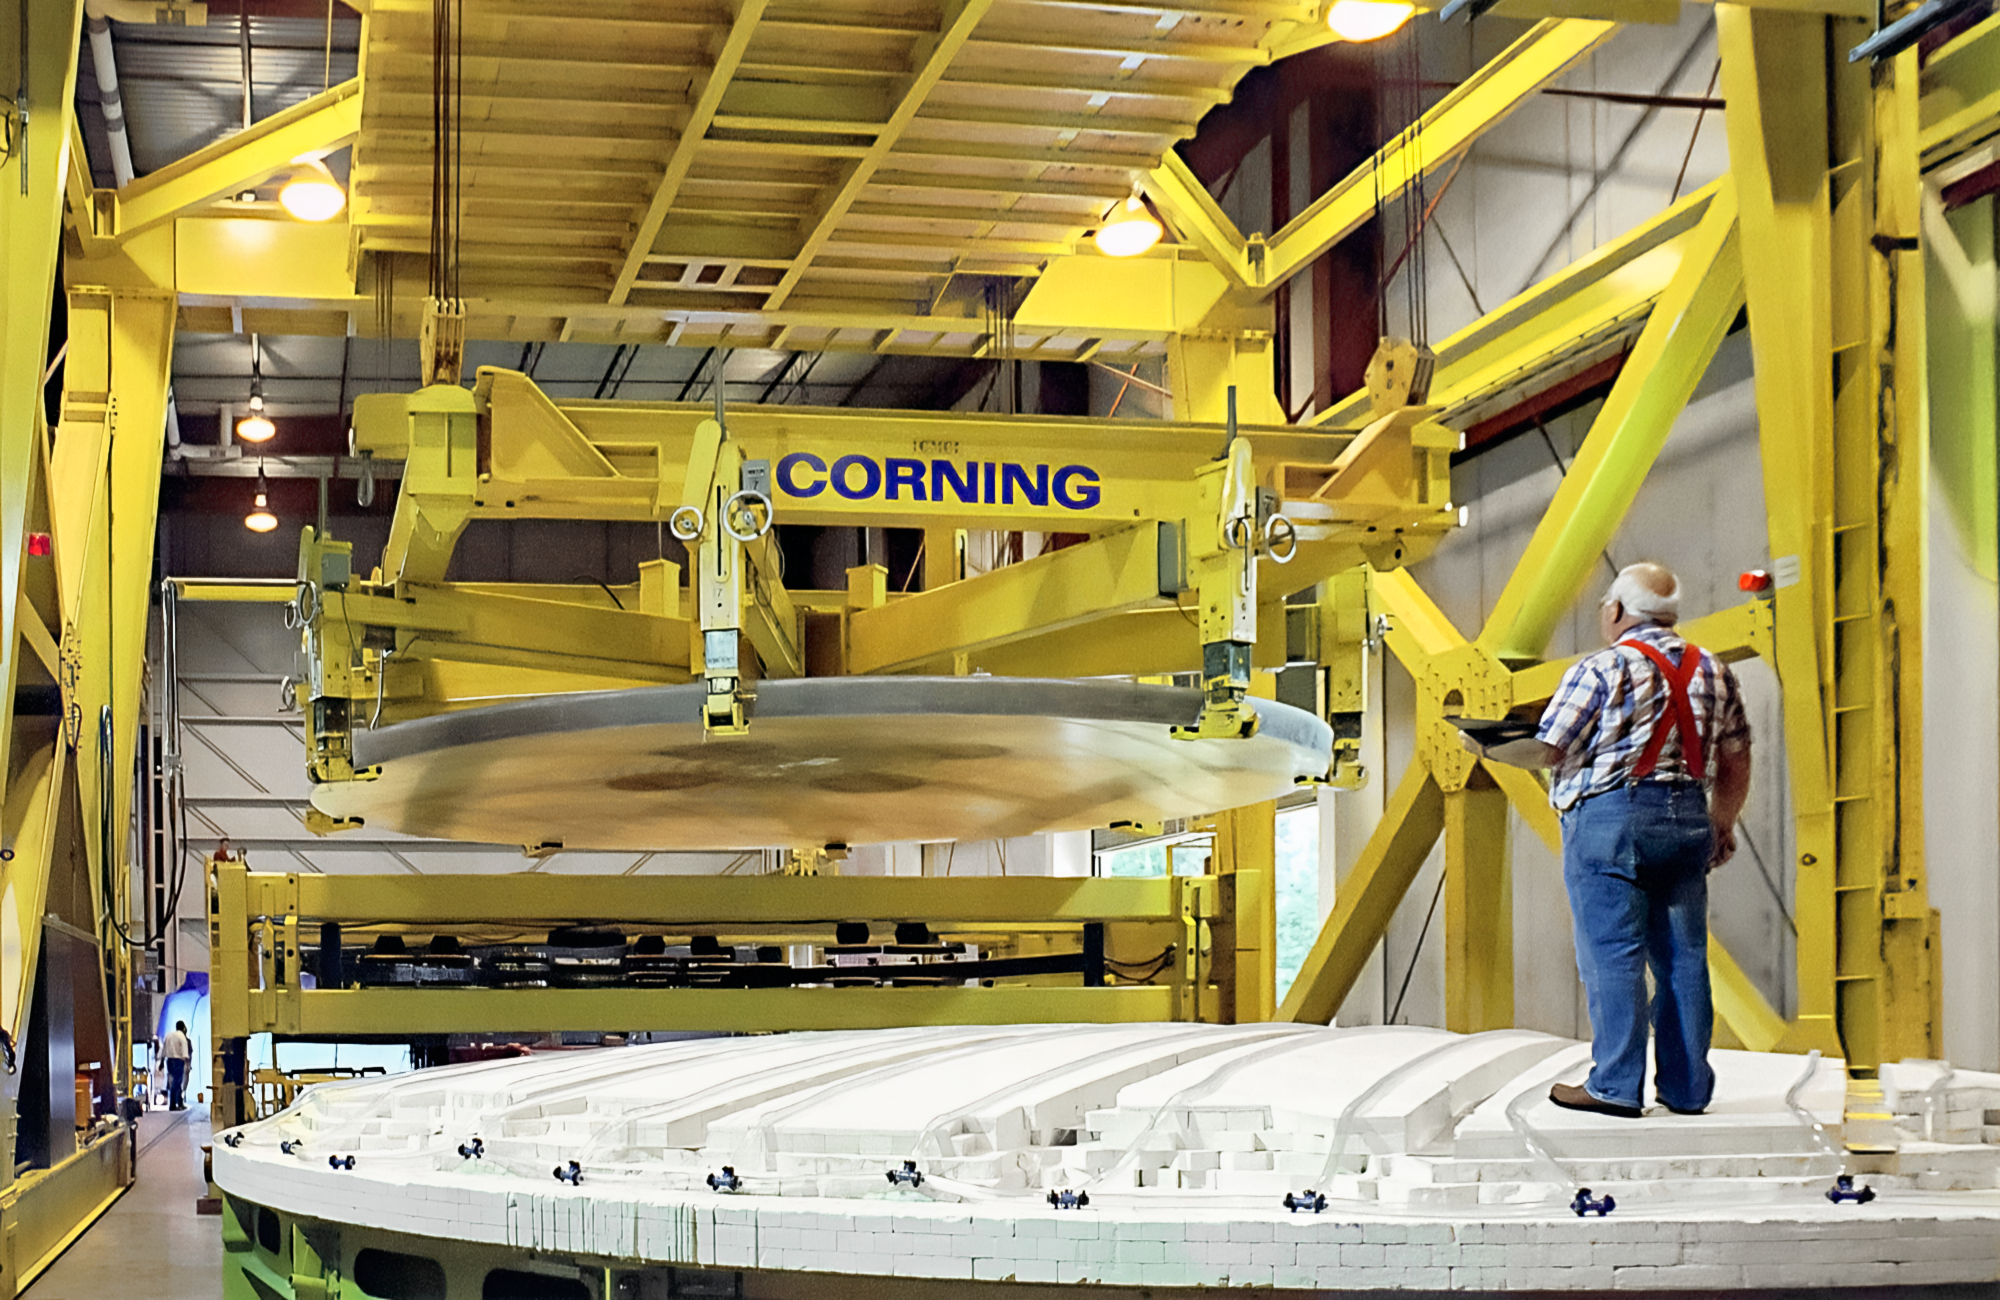

Gemini Mirror at Corning

Corning makes the gigantic mirror for one of the International Gemini Observatory's twin telescopes. This image was captured in 1997 at the Corning plant in Canton, New York.

Credit: NOIRLab/NSF/AURA